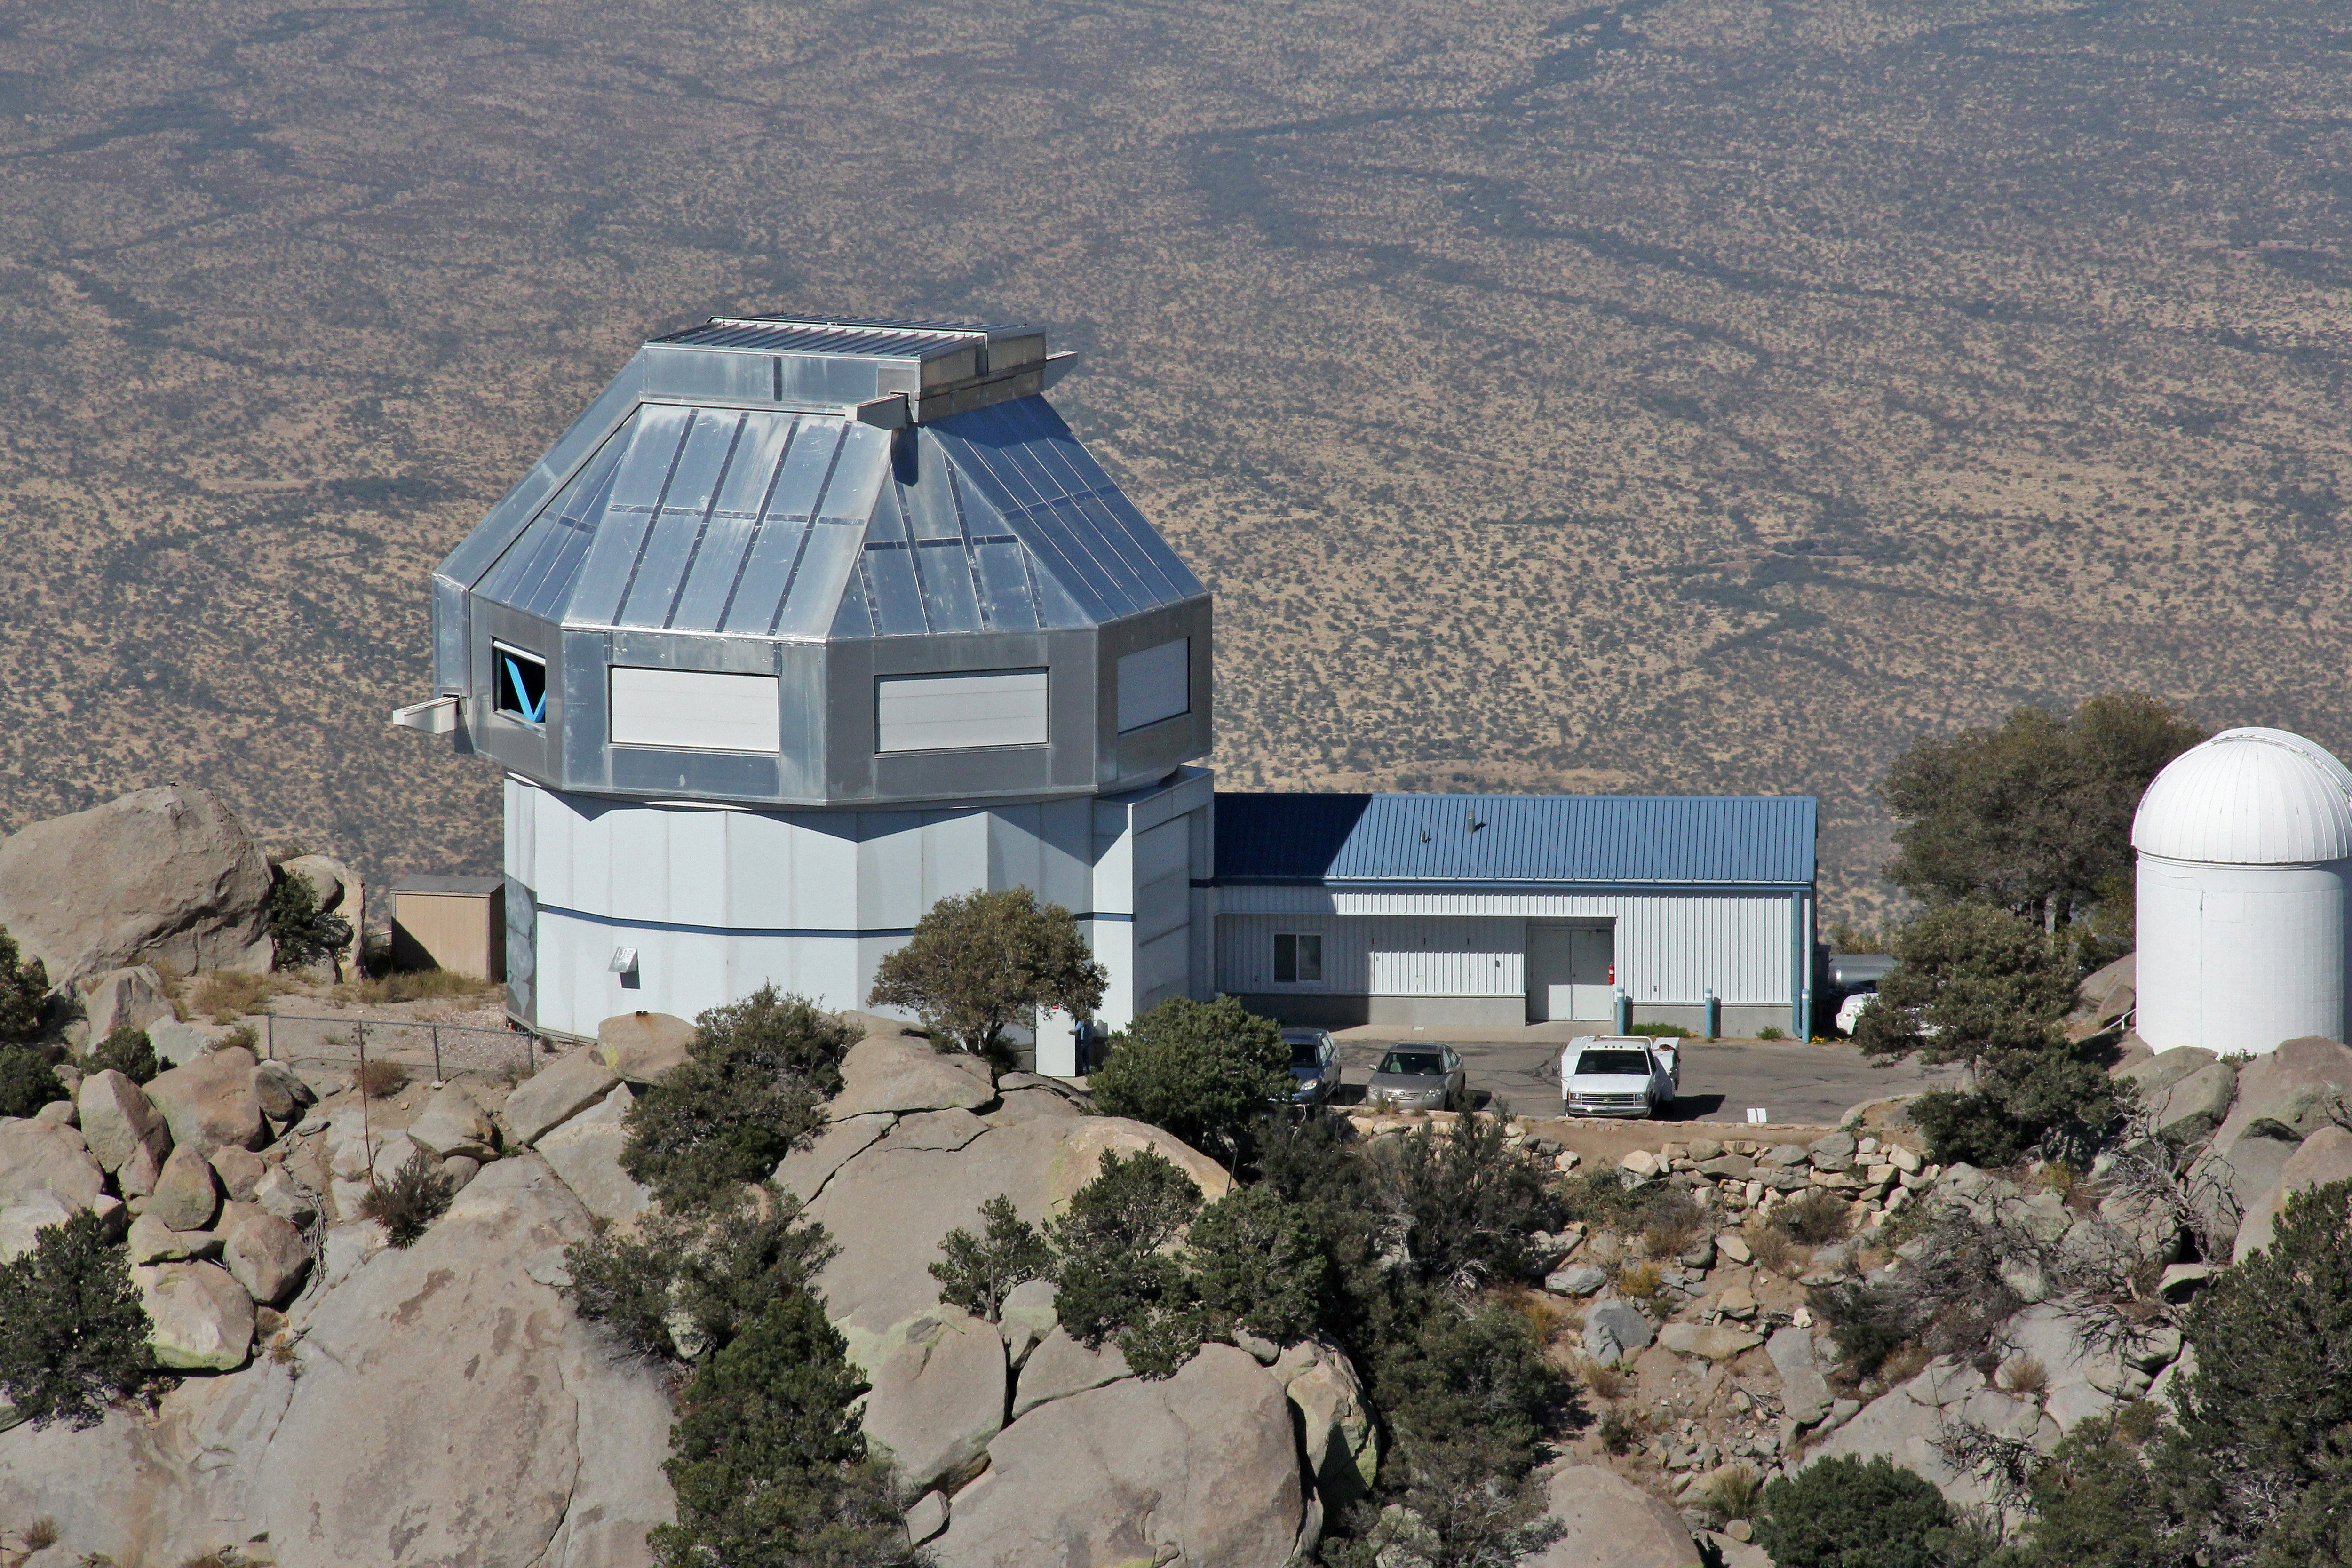

Aerial view of Kitt Peak National Observatory, 29 October 2012

Aerial view of the WIYN 3.5-m Telescope at Kitt Peak National Observatory, from 29 October 2012.

Credit: P. Marenfeld/NOIRLab/NSF/AURA/ and E. Acosta/Vera C. Rubin Observatory/ NOIRLab/ NSF/ AURA